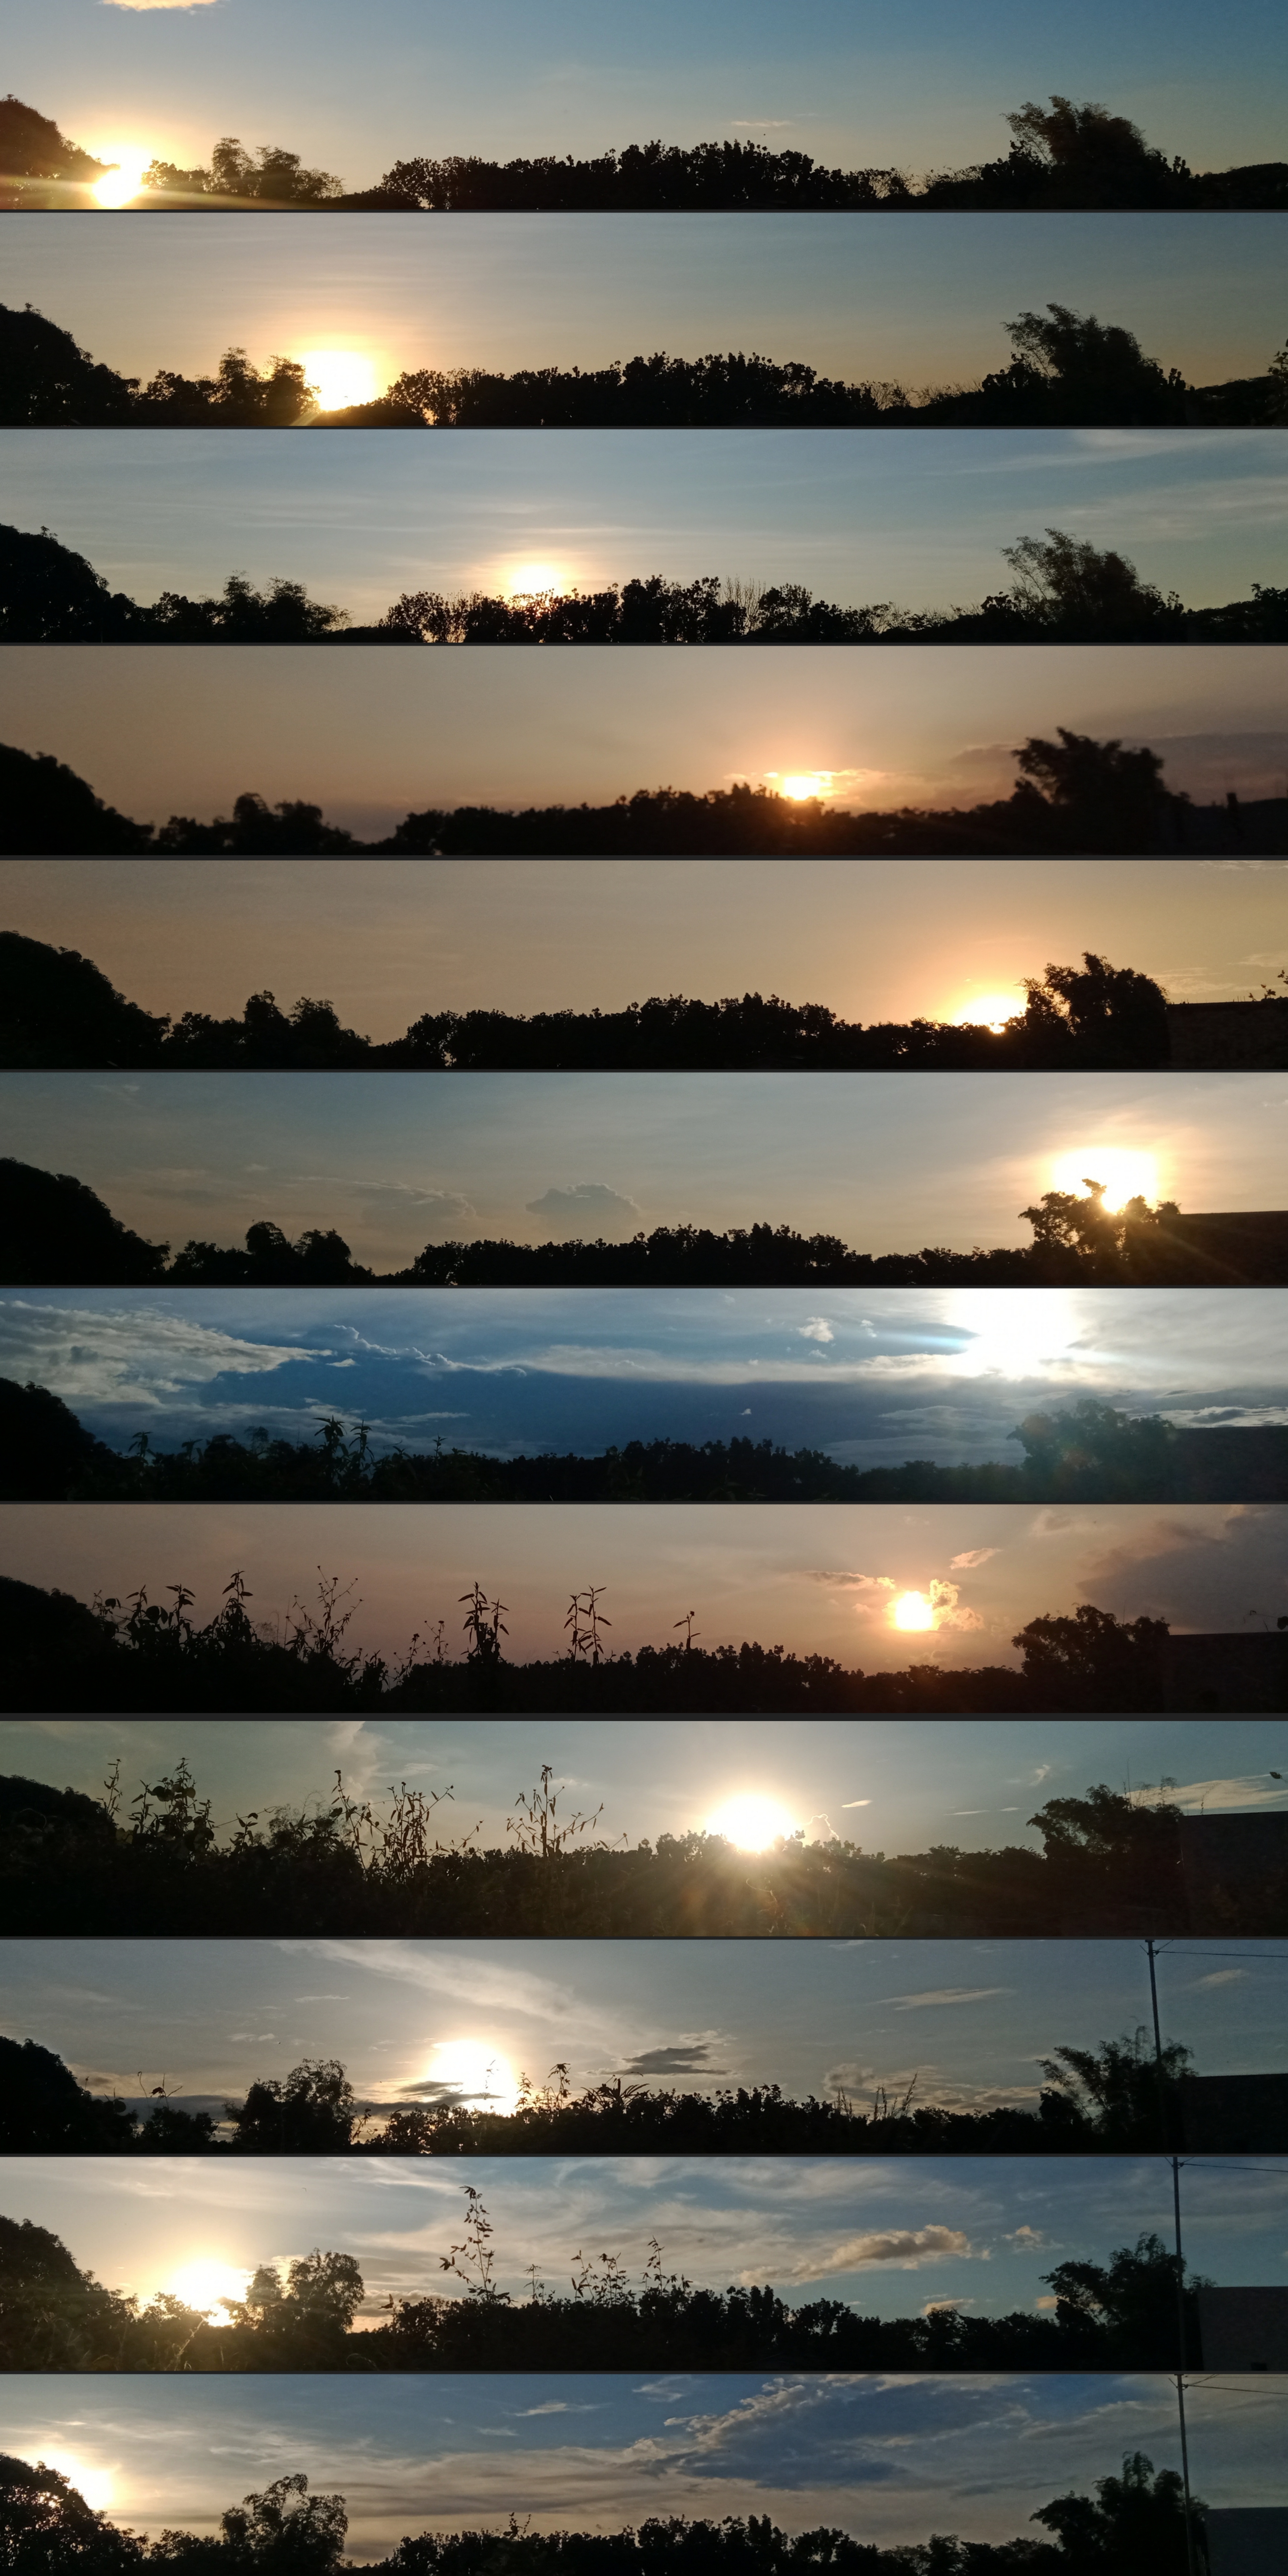

Where the Sun Sets Every Month

Photographer: John Paul Pile
Country: Philippines

Taken with a smartphone from San Rafael, Bulacan, Philippines, this series of images won third place in the category of Still images of sunrise and sunset location over the year. They capture the changing position of sunset over the year owing to Earth’s axial tilt and orbit around the Sun. From January to December 2022, each image reflects the changing backdrop and position of the Sun at dusk. Observe the changing foliage and the appearance of an electricity pole in October. This collection serves as a visual testament to the celestial dance between Earth and the Sun, and the natural transformations on the ground.

Also see image in Zenodo: https://doi.org/10.5281/zenodo.10278787

Credit: John Paul Pile/IAU OAE (CC BY 4.0)